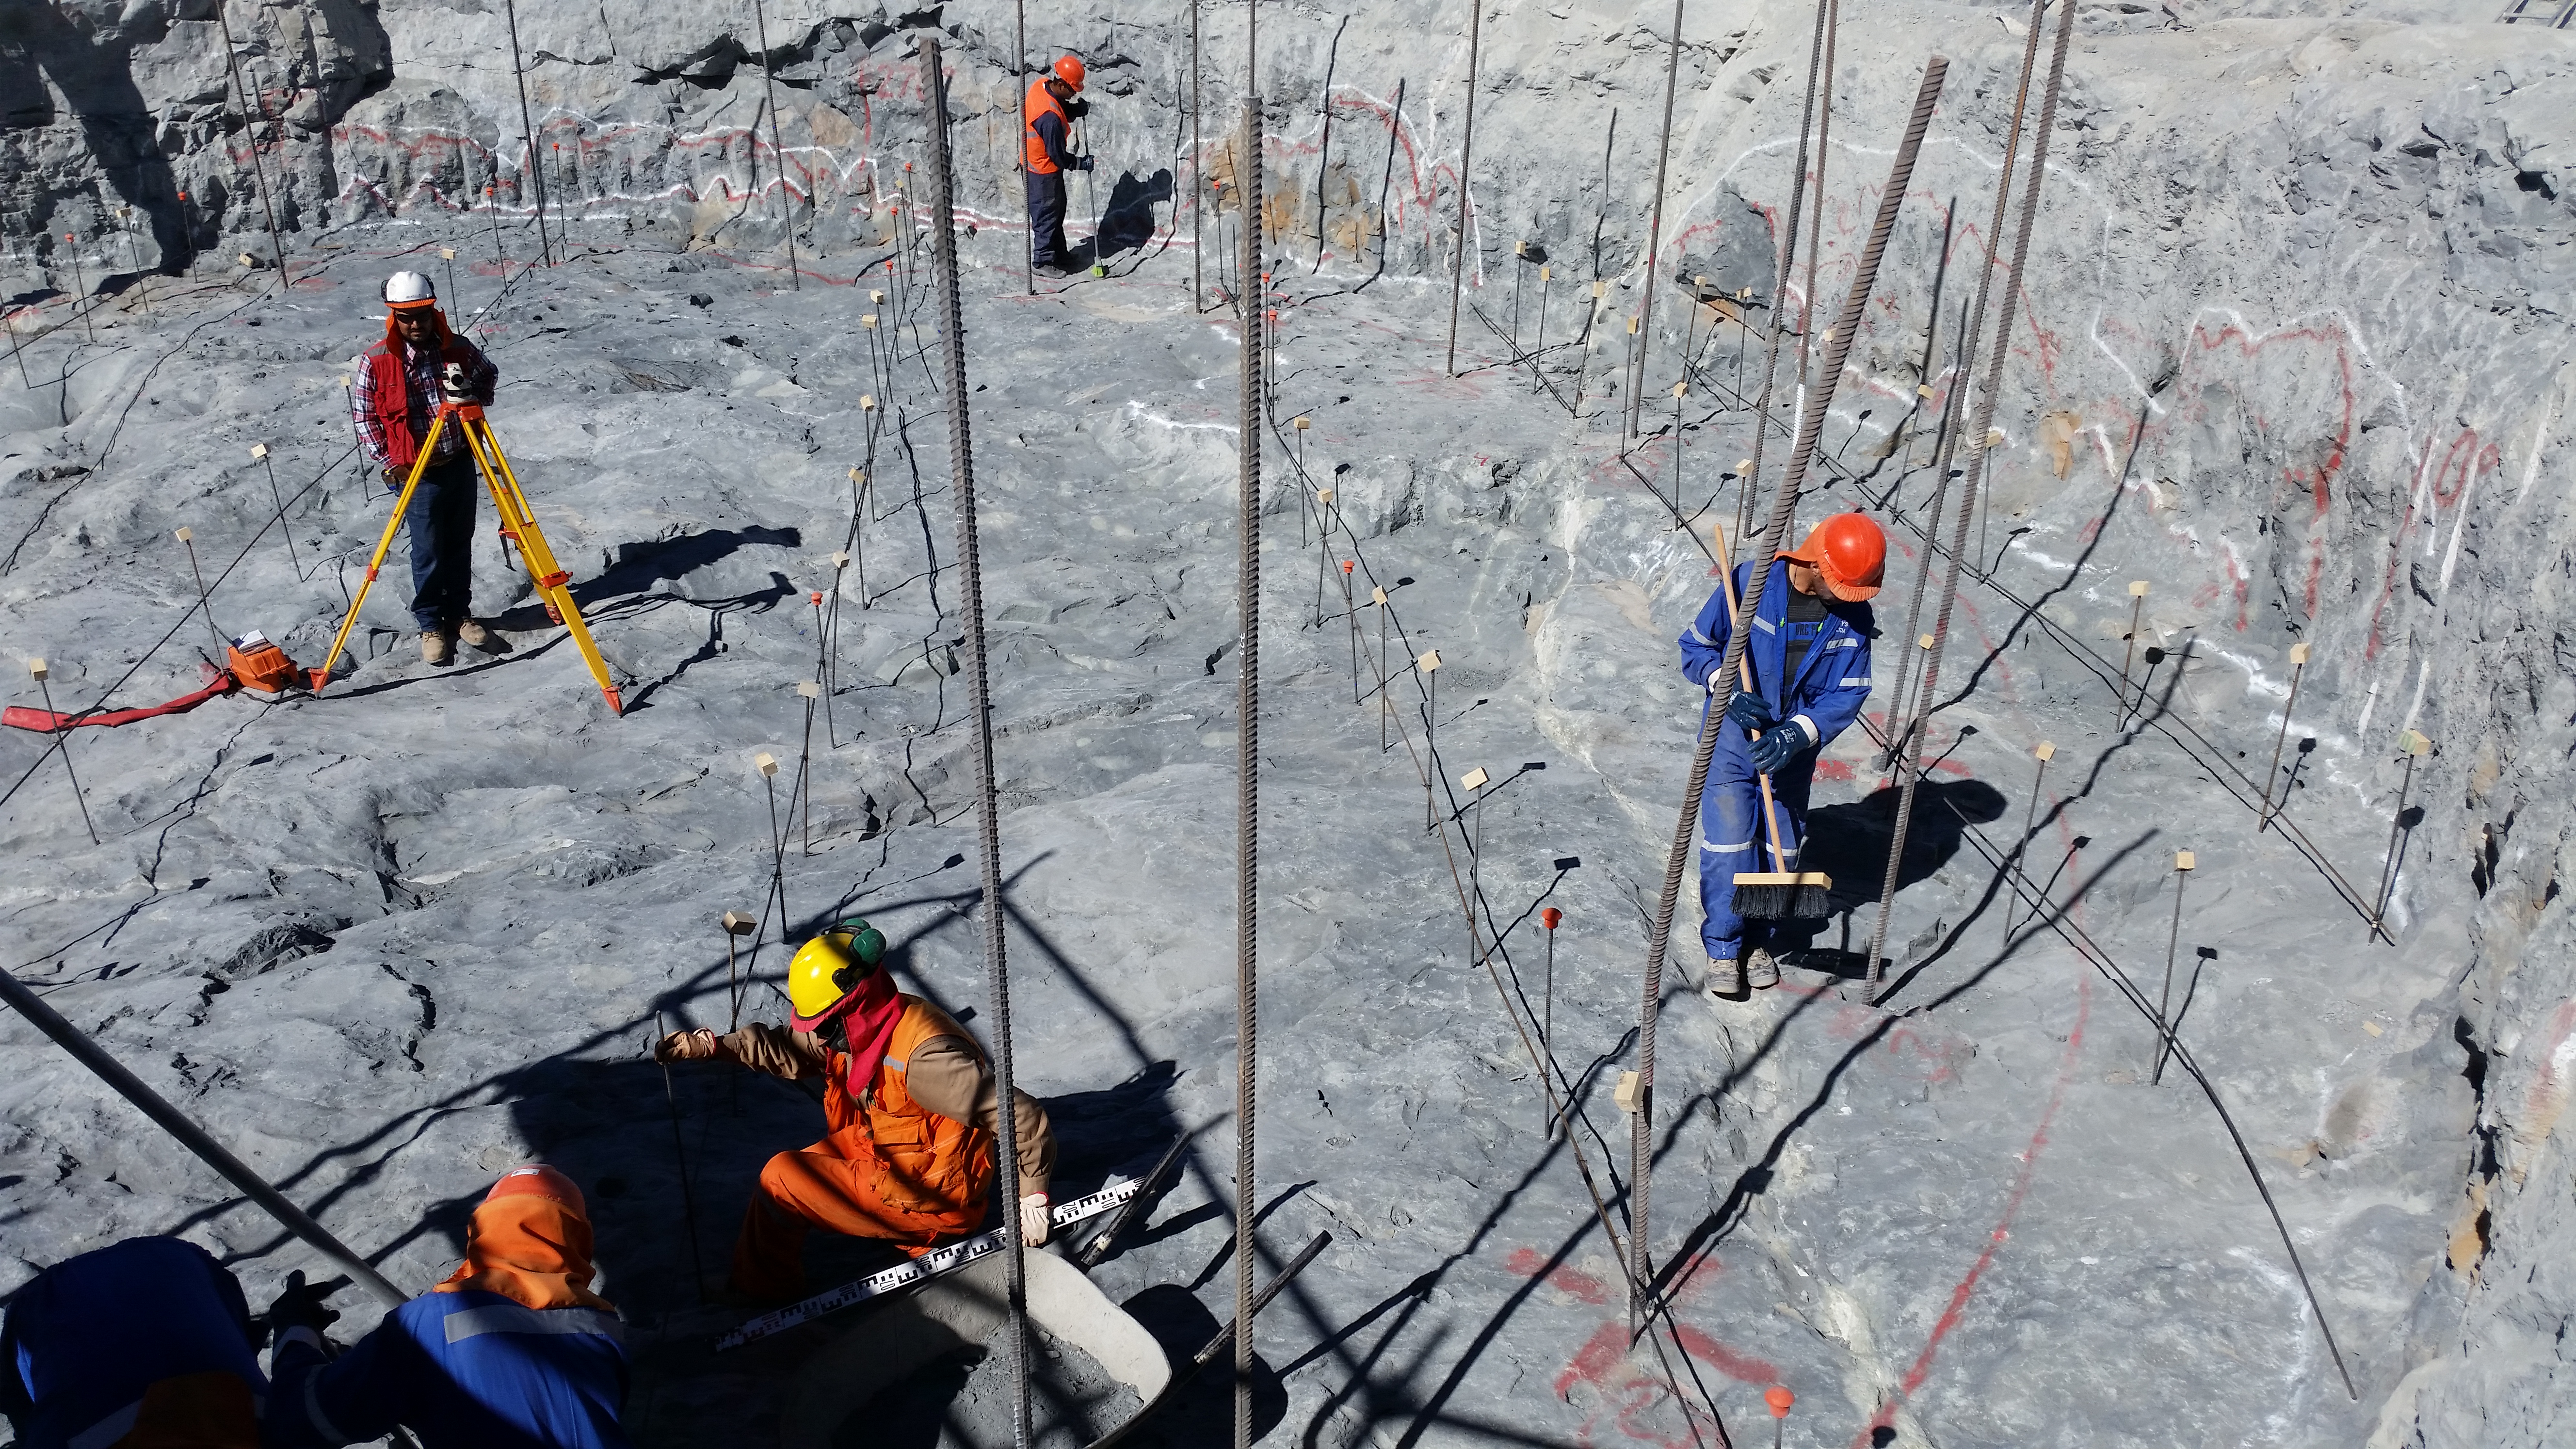

First week of February 2016 Collection

Preparing the Pier excavation for the concrete leveling (emplantillado)

Credit: Rubin Observatory/NSF/AURA